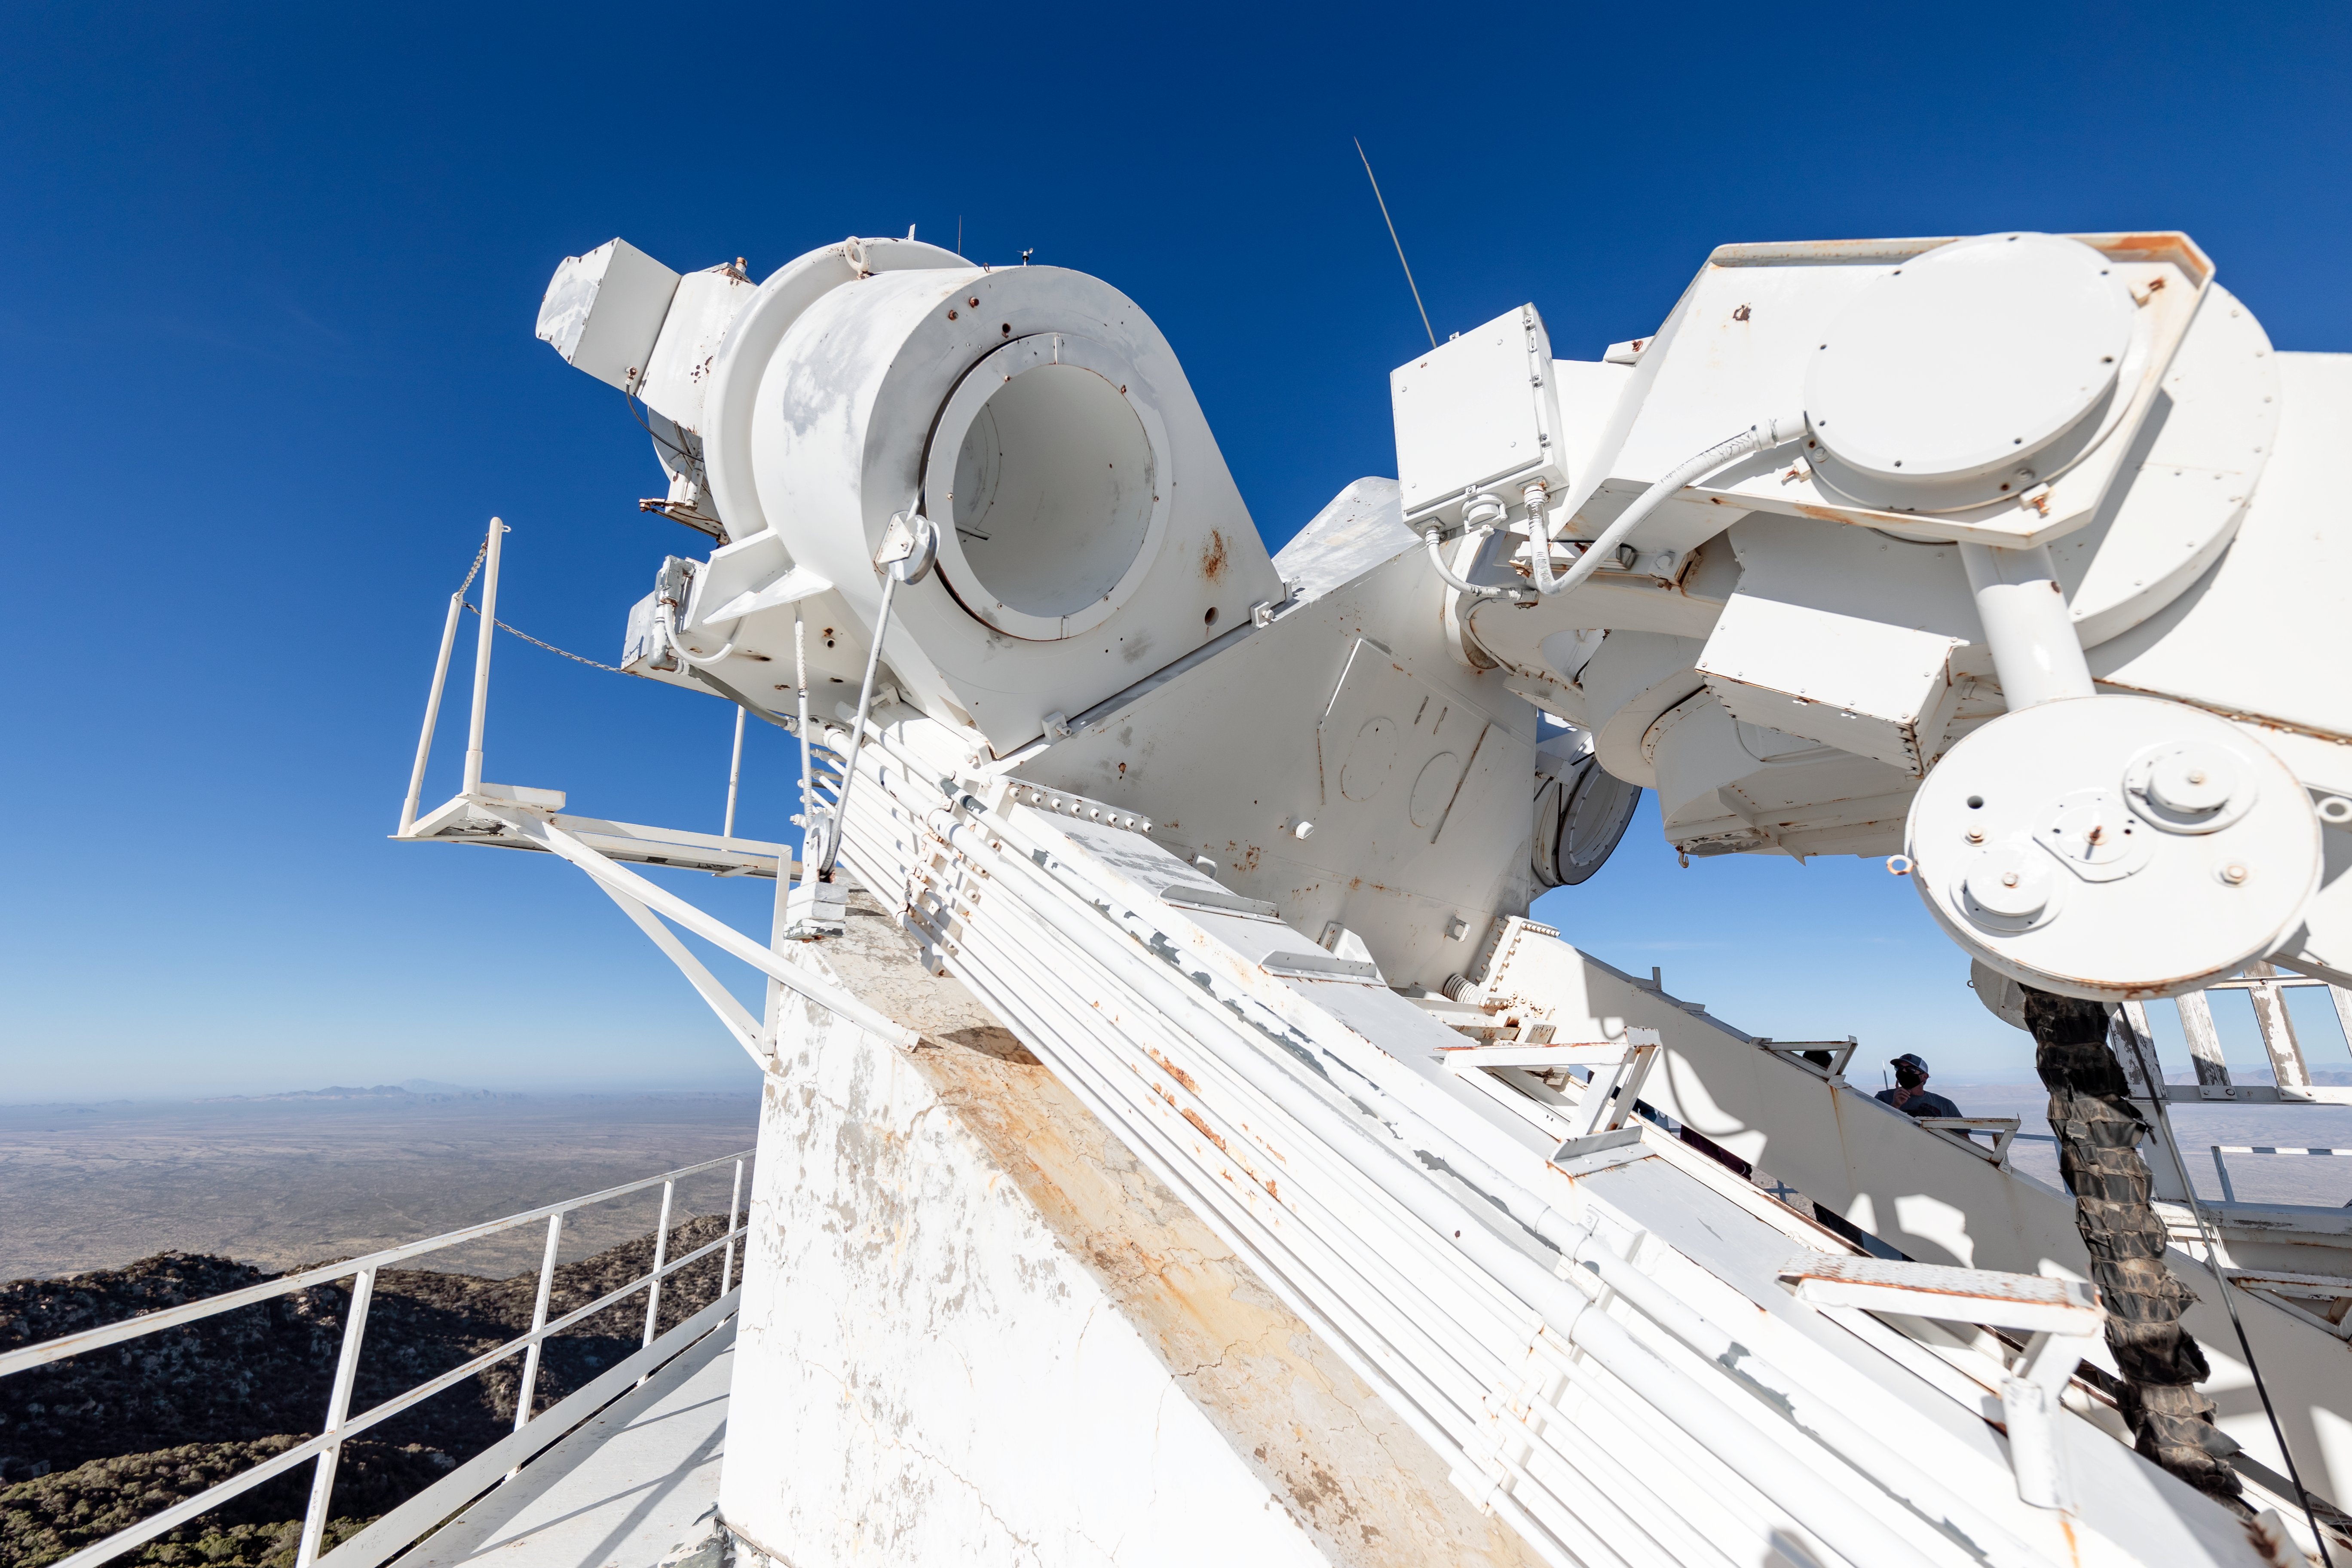

McMath-Pierce Solar Telescope

The McMath-Pierce Solar Telescope on Kitt Peak National Observatory in Arizona.

Credit: KPNO/NOIRLab/NSF/AURA/T. Slovinský